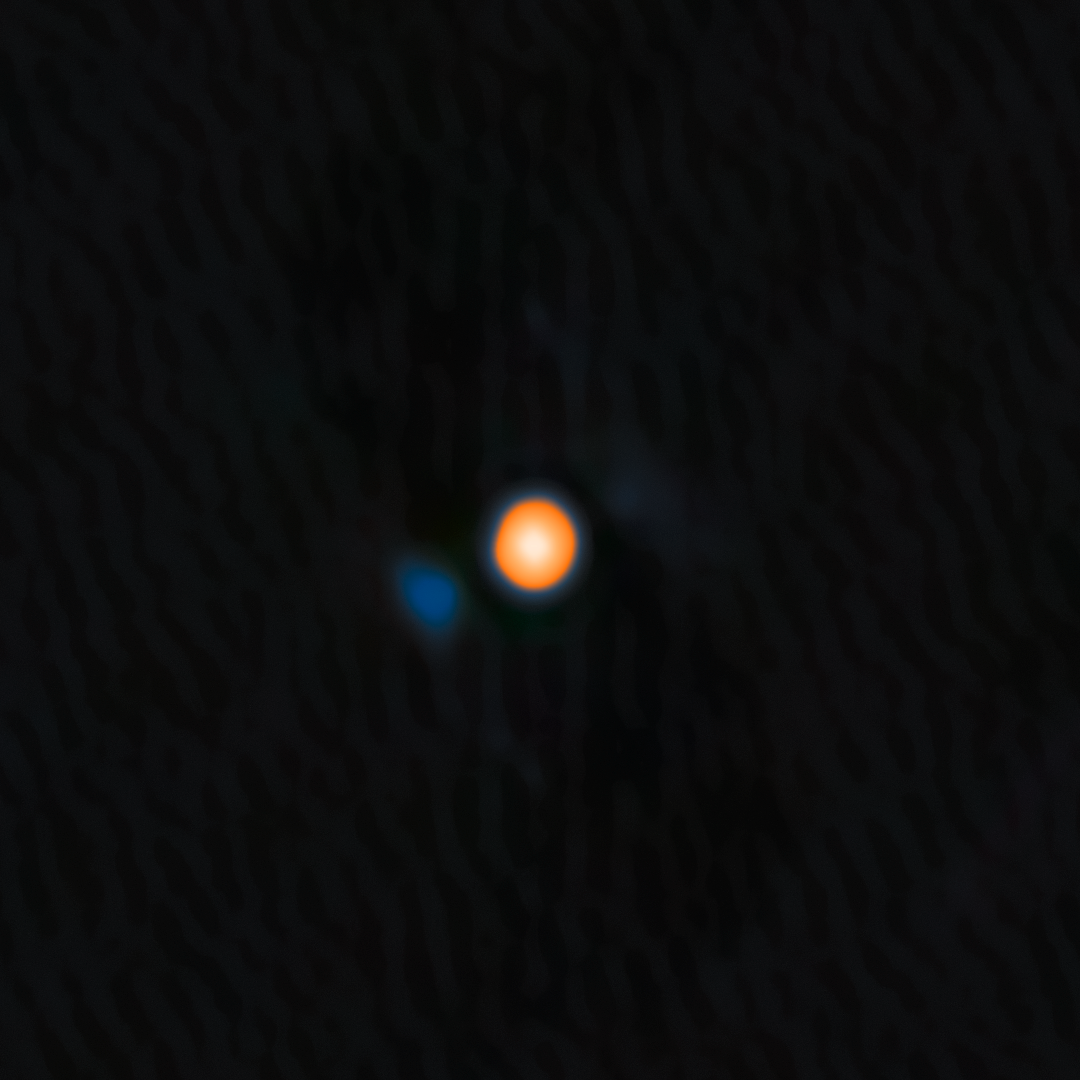

Betelgeuse and Its Stellar Companion (non-annotated)

Using the NASA-NSF-funded ‘Alopeke instrument on the Gemini North telescope, one half of the International Gemini Observatory, partly funded by the U.S. National Science Foundation (NSF) and operated by NSF NOIRLab, astronomers have discovered a companion star in an incredibly tight orbit around Betelgeuse. This discovery answers the millennia-old question of why this famous star experiences a roughly six-year-long periodic change in its brightness, and provides insight into the physical mechanisms behind other variable red supergiants. The companion star appears blue here because, based on the team’s analysis, it is likely an A- or B-type star, both of which are blue-white due to their high temperatures.

‘Alopeke is funded by the NASA-NSF Exoplanet Observational Research Program (NN-EXPLORE).

Credit: International Gemini Observatory/NOIRLab/NSF/AURAImage Processing: M. Zamani (NSF NOIRLab)